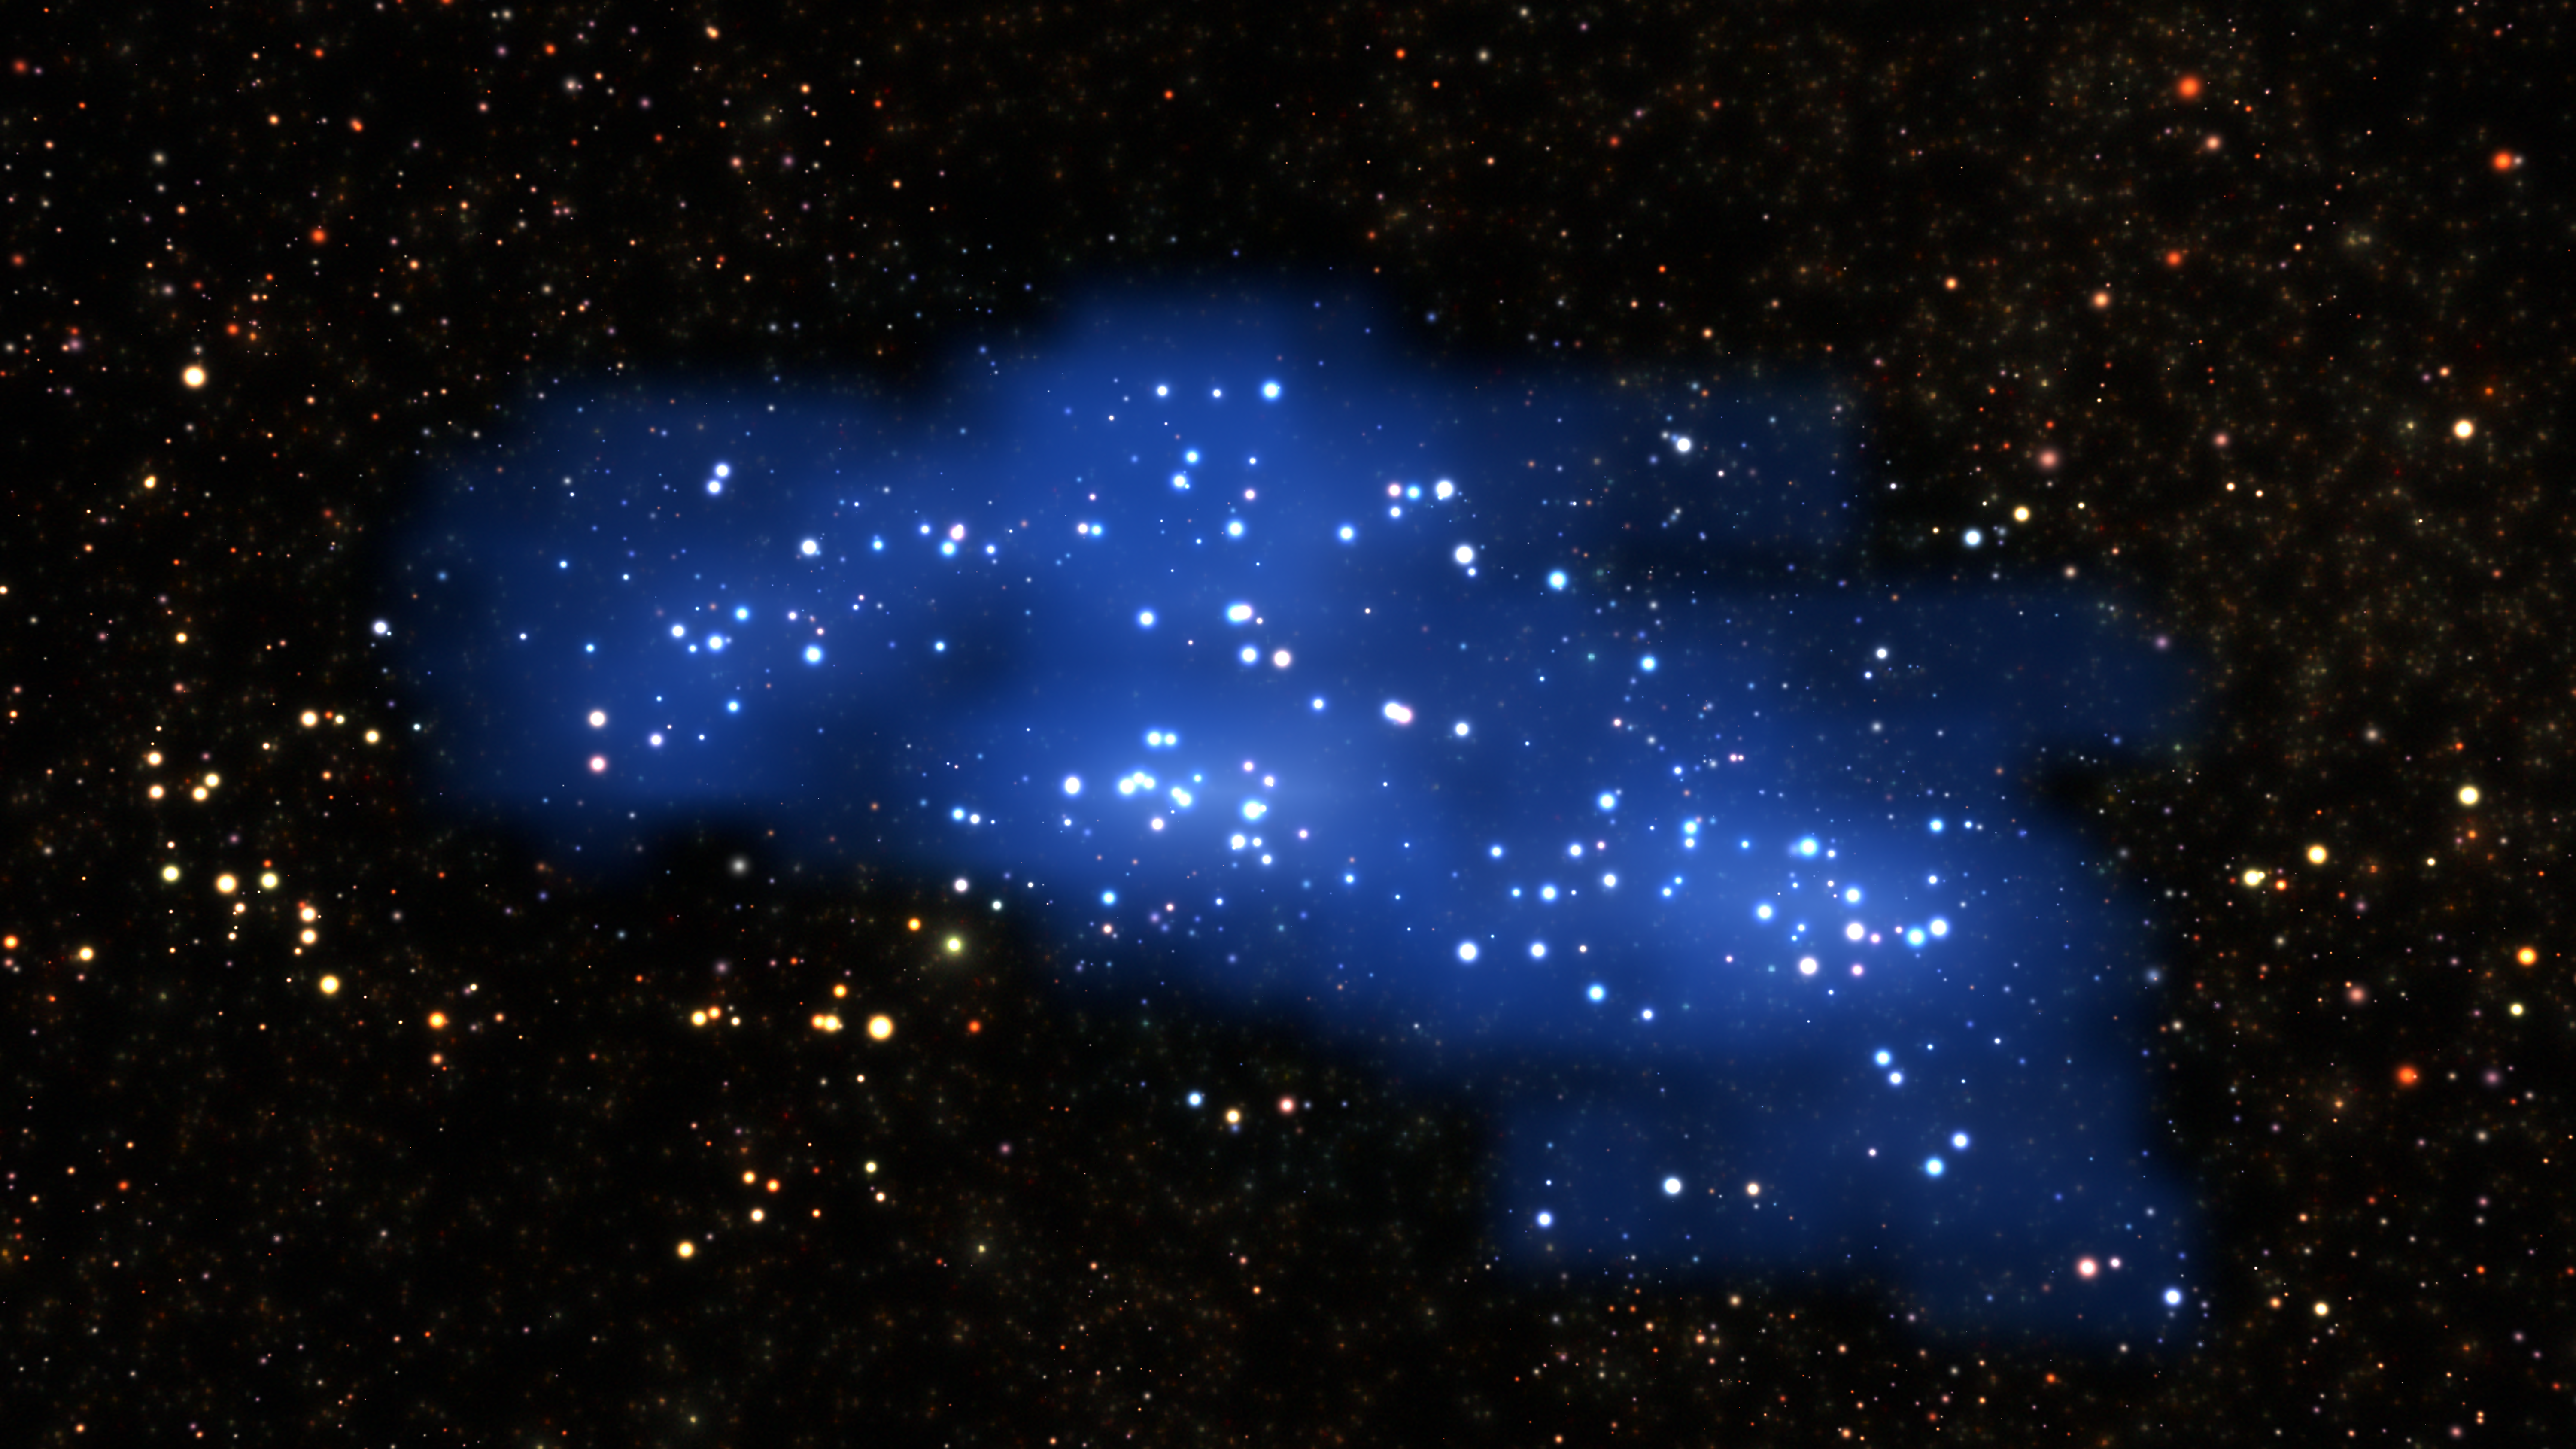

The Hyperion Proto-Supercluster

An international team of astronomers using the VIMOS instrument of ESO’s Very Large Telescope have uncovered a colossal structure in the early Universe. This galaxy proto-supercluster — which they nickname Hyperion — was unveiled by new measurements and a complex examination of archive data. This is the largest and most massive structure yet found at such a remote time and distance — merely 2 billion years after the Big Bang. This visualization shows Hyperion and is based on real data.

Credit: ESO/L. Calçada & Olga Cucciati et al.